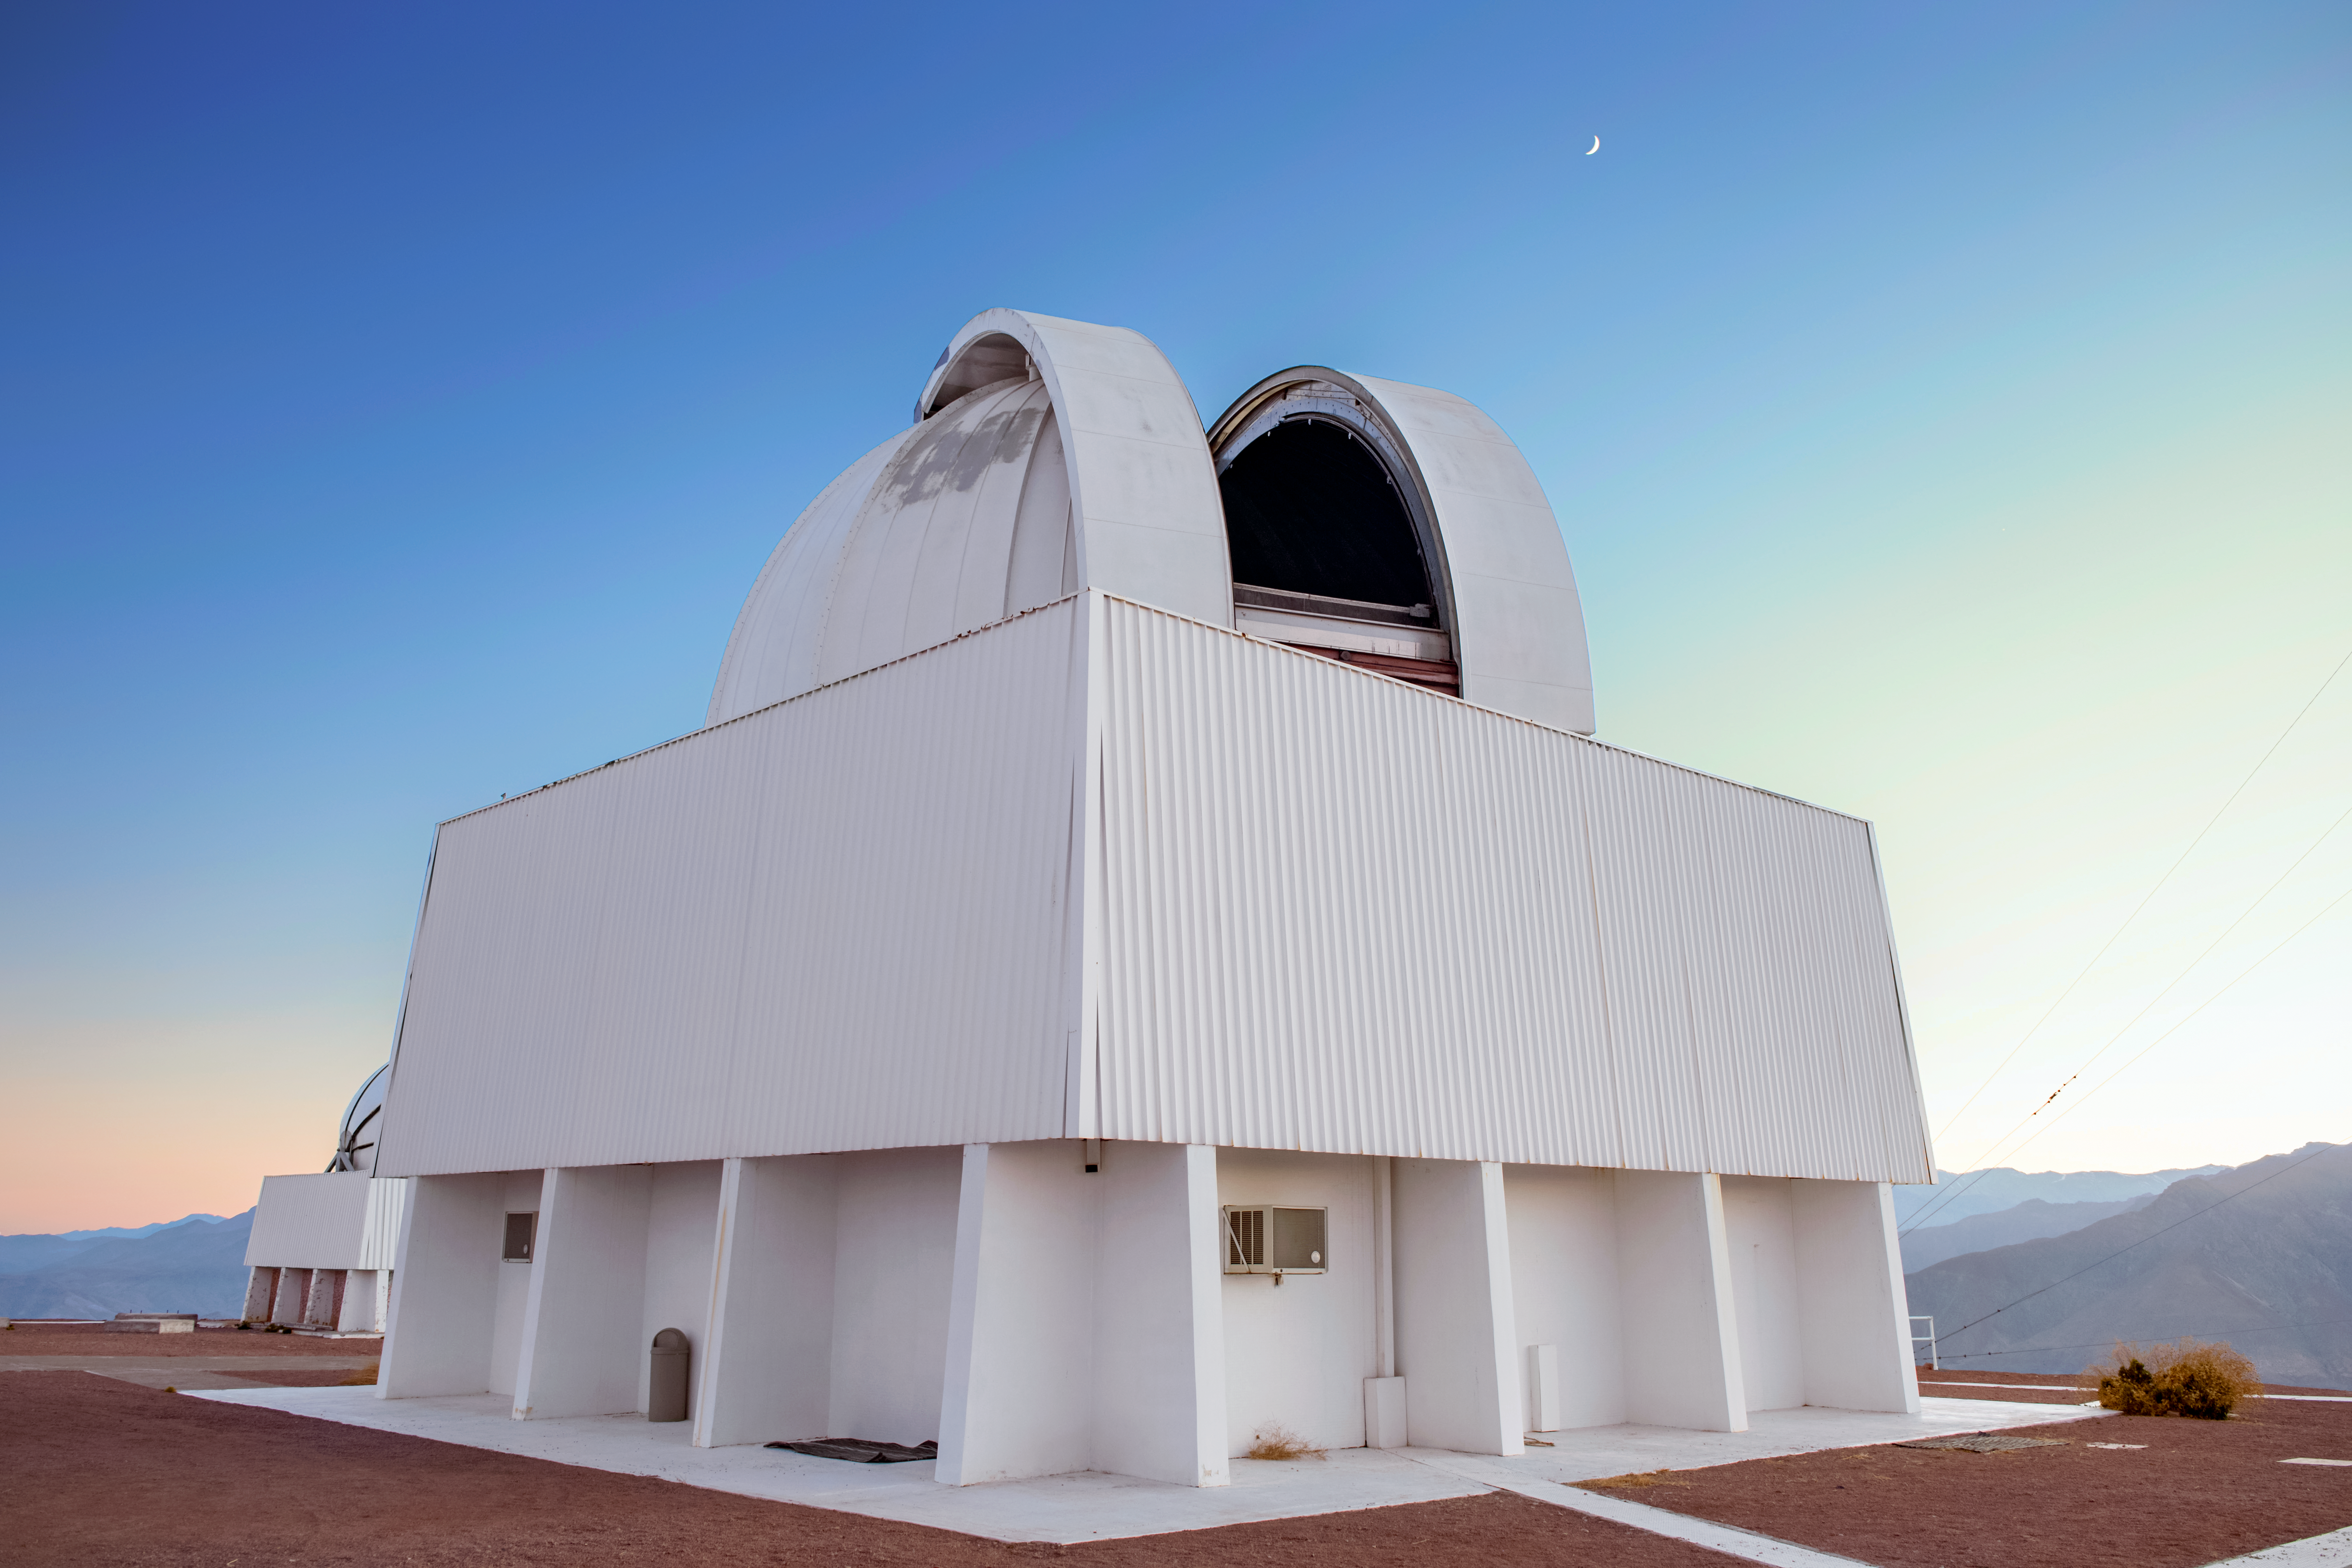

SMARTS 1.5-meter Telescope

The SMARTS 1.5-meter Telescope is shown here at Cerro Tololo Inter-American Observatory.

Credit: DOE/FNAL/DECam/R. Hahn/CTIO/NOIRLab/AURA/NSF